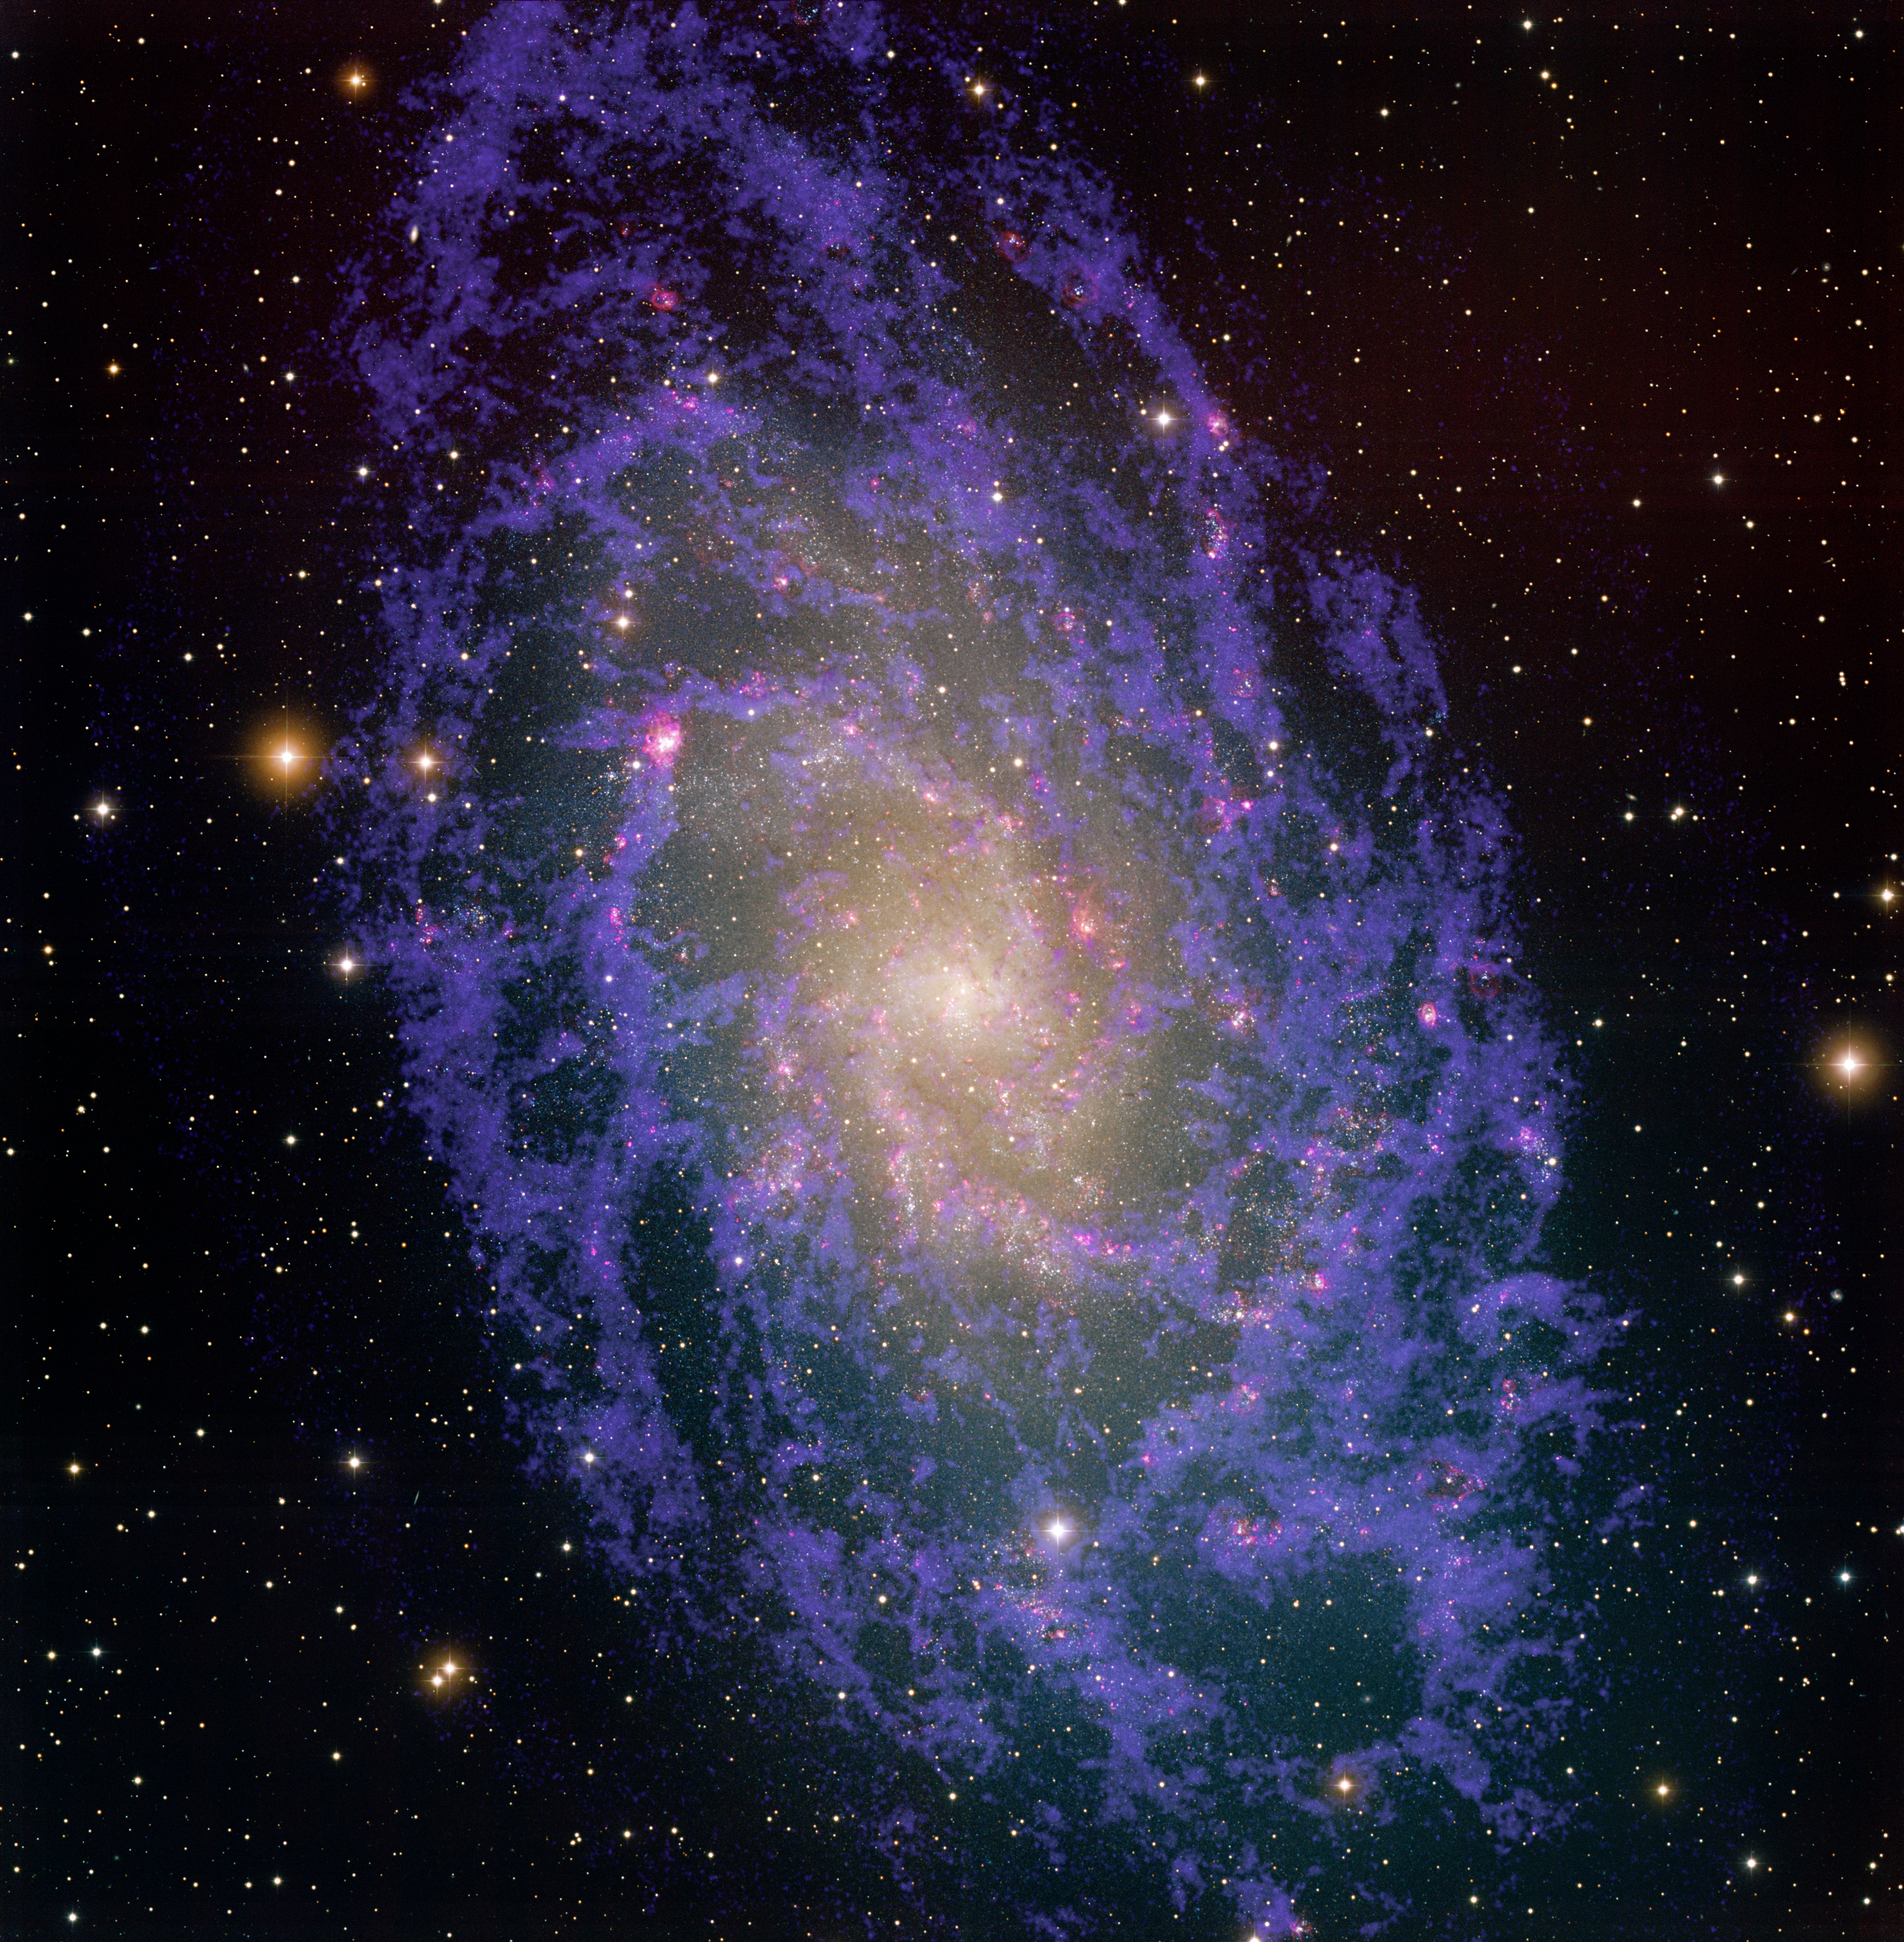

M33 optical/radio

This image of the Triangulum Galaxy was created by combining optical data from the National Science Foundation's 0.9-meter telescope on Kitt Peak in Arizona with radio data from the National Science Foundation's Very Large Array (VLA) telescope in New Mexico and the Westerbork Synthesis Radio Telescope (WSRT) in the Netherlands. Also known as M33, the Triangulum Galaxy is part of the Local Group of galaxies, which includes the Andromeda Galaxy (M31) and our galaxy, the Milky Way. M33 is over thirty thousand light-years across, and more than two million light-years away. The optical data in this image show the many stars within the galaxy as well as reddish star-forming regions that are filled with hot hydrogen gas. The radio data reveal the cool hydrogen gas within the galaxy, gas which cannot be seen with an optical telescope. Combined together, the radio and optical give a more comprehensive view of star formation in this galaxy. The color image was generated by combining images taken with the 0.9-meter telescope through four filters (B, V, I and Hydrogen-alpha) and 21cm neutral hydrogen data taken with the VLA and WSRT (shown in blue-violet). The image is one square degree in field of view, roughly five times the size of the Moon. We also have an image of M33 without the radio data.

Credit: T.A.Rector (NRAO/AUI/NSF and NOIRLab/NSF/AURA) and M.Hanna (NOIRLab/NSF/AURA)